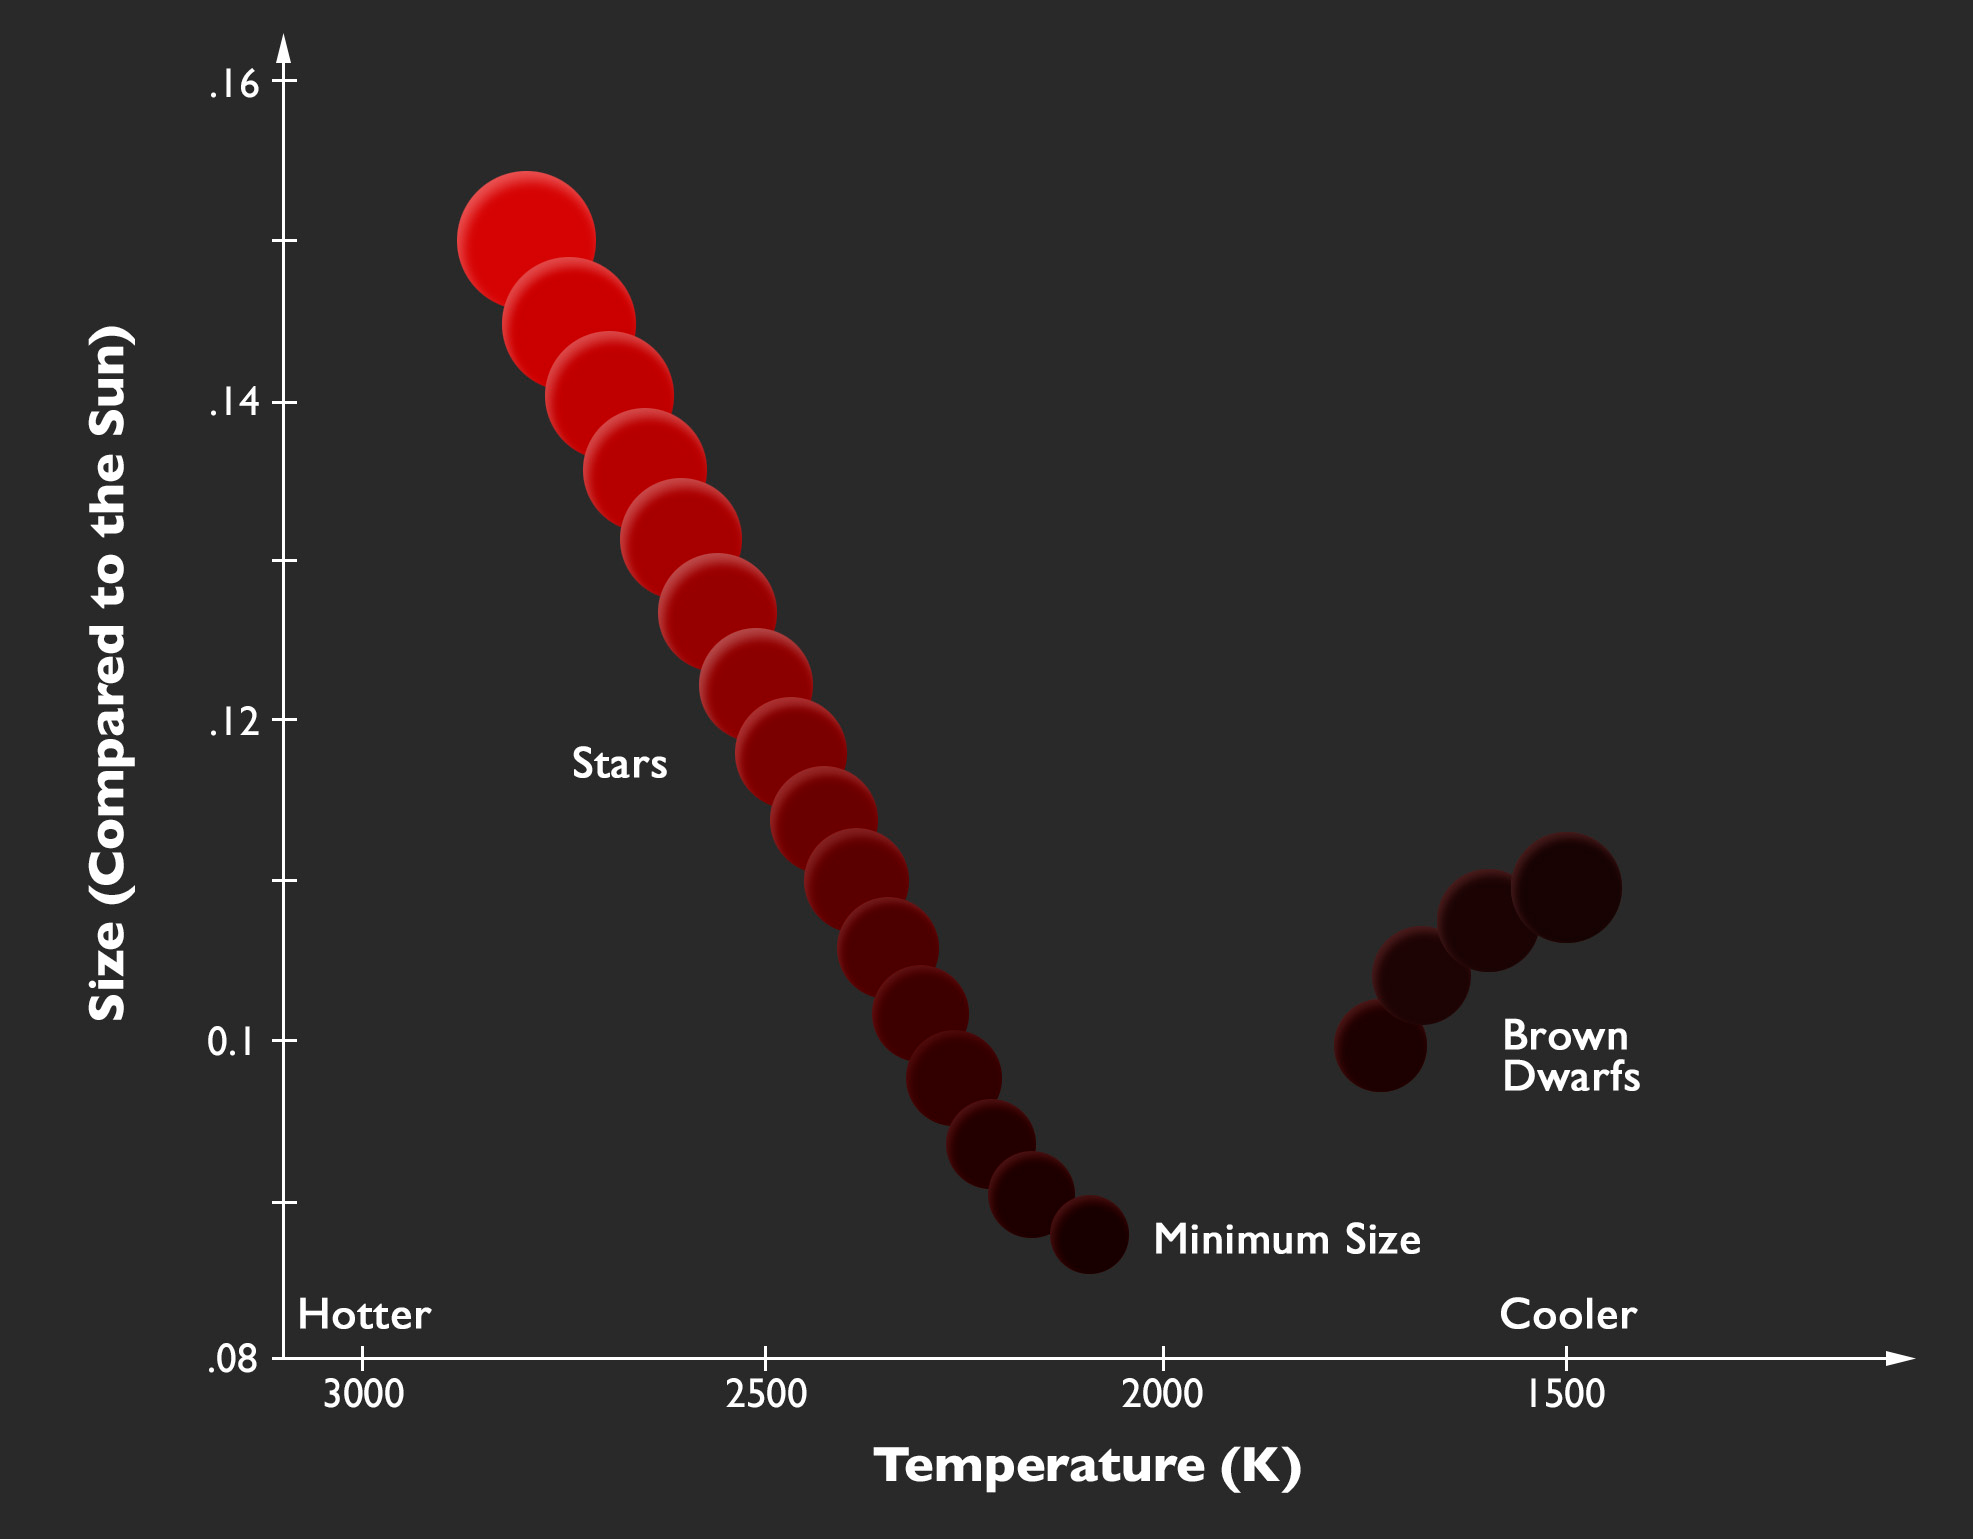

here do stars end and brown dwarfs begin?

The relation between size and temperature at the point where stars end and brown dwarfs begin (based on a figure from the publication)

Credit: P. Marenfeld & NOAO/AURA/NSF